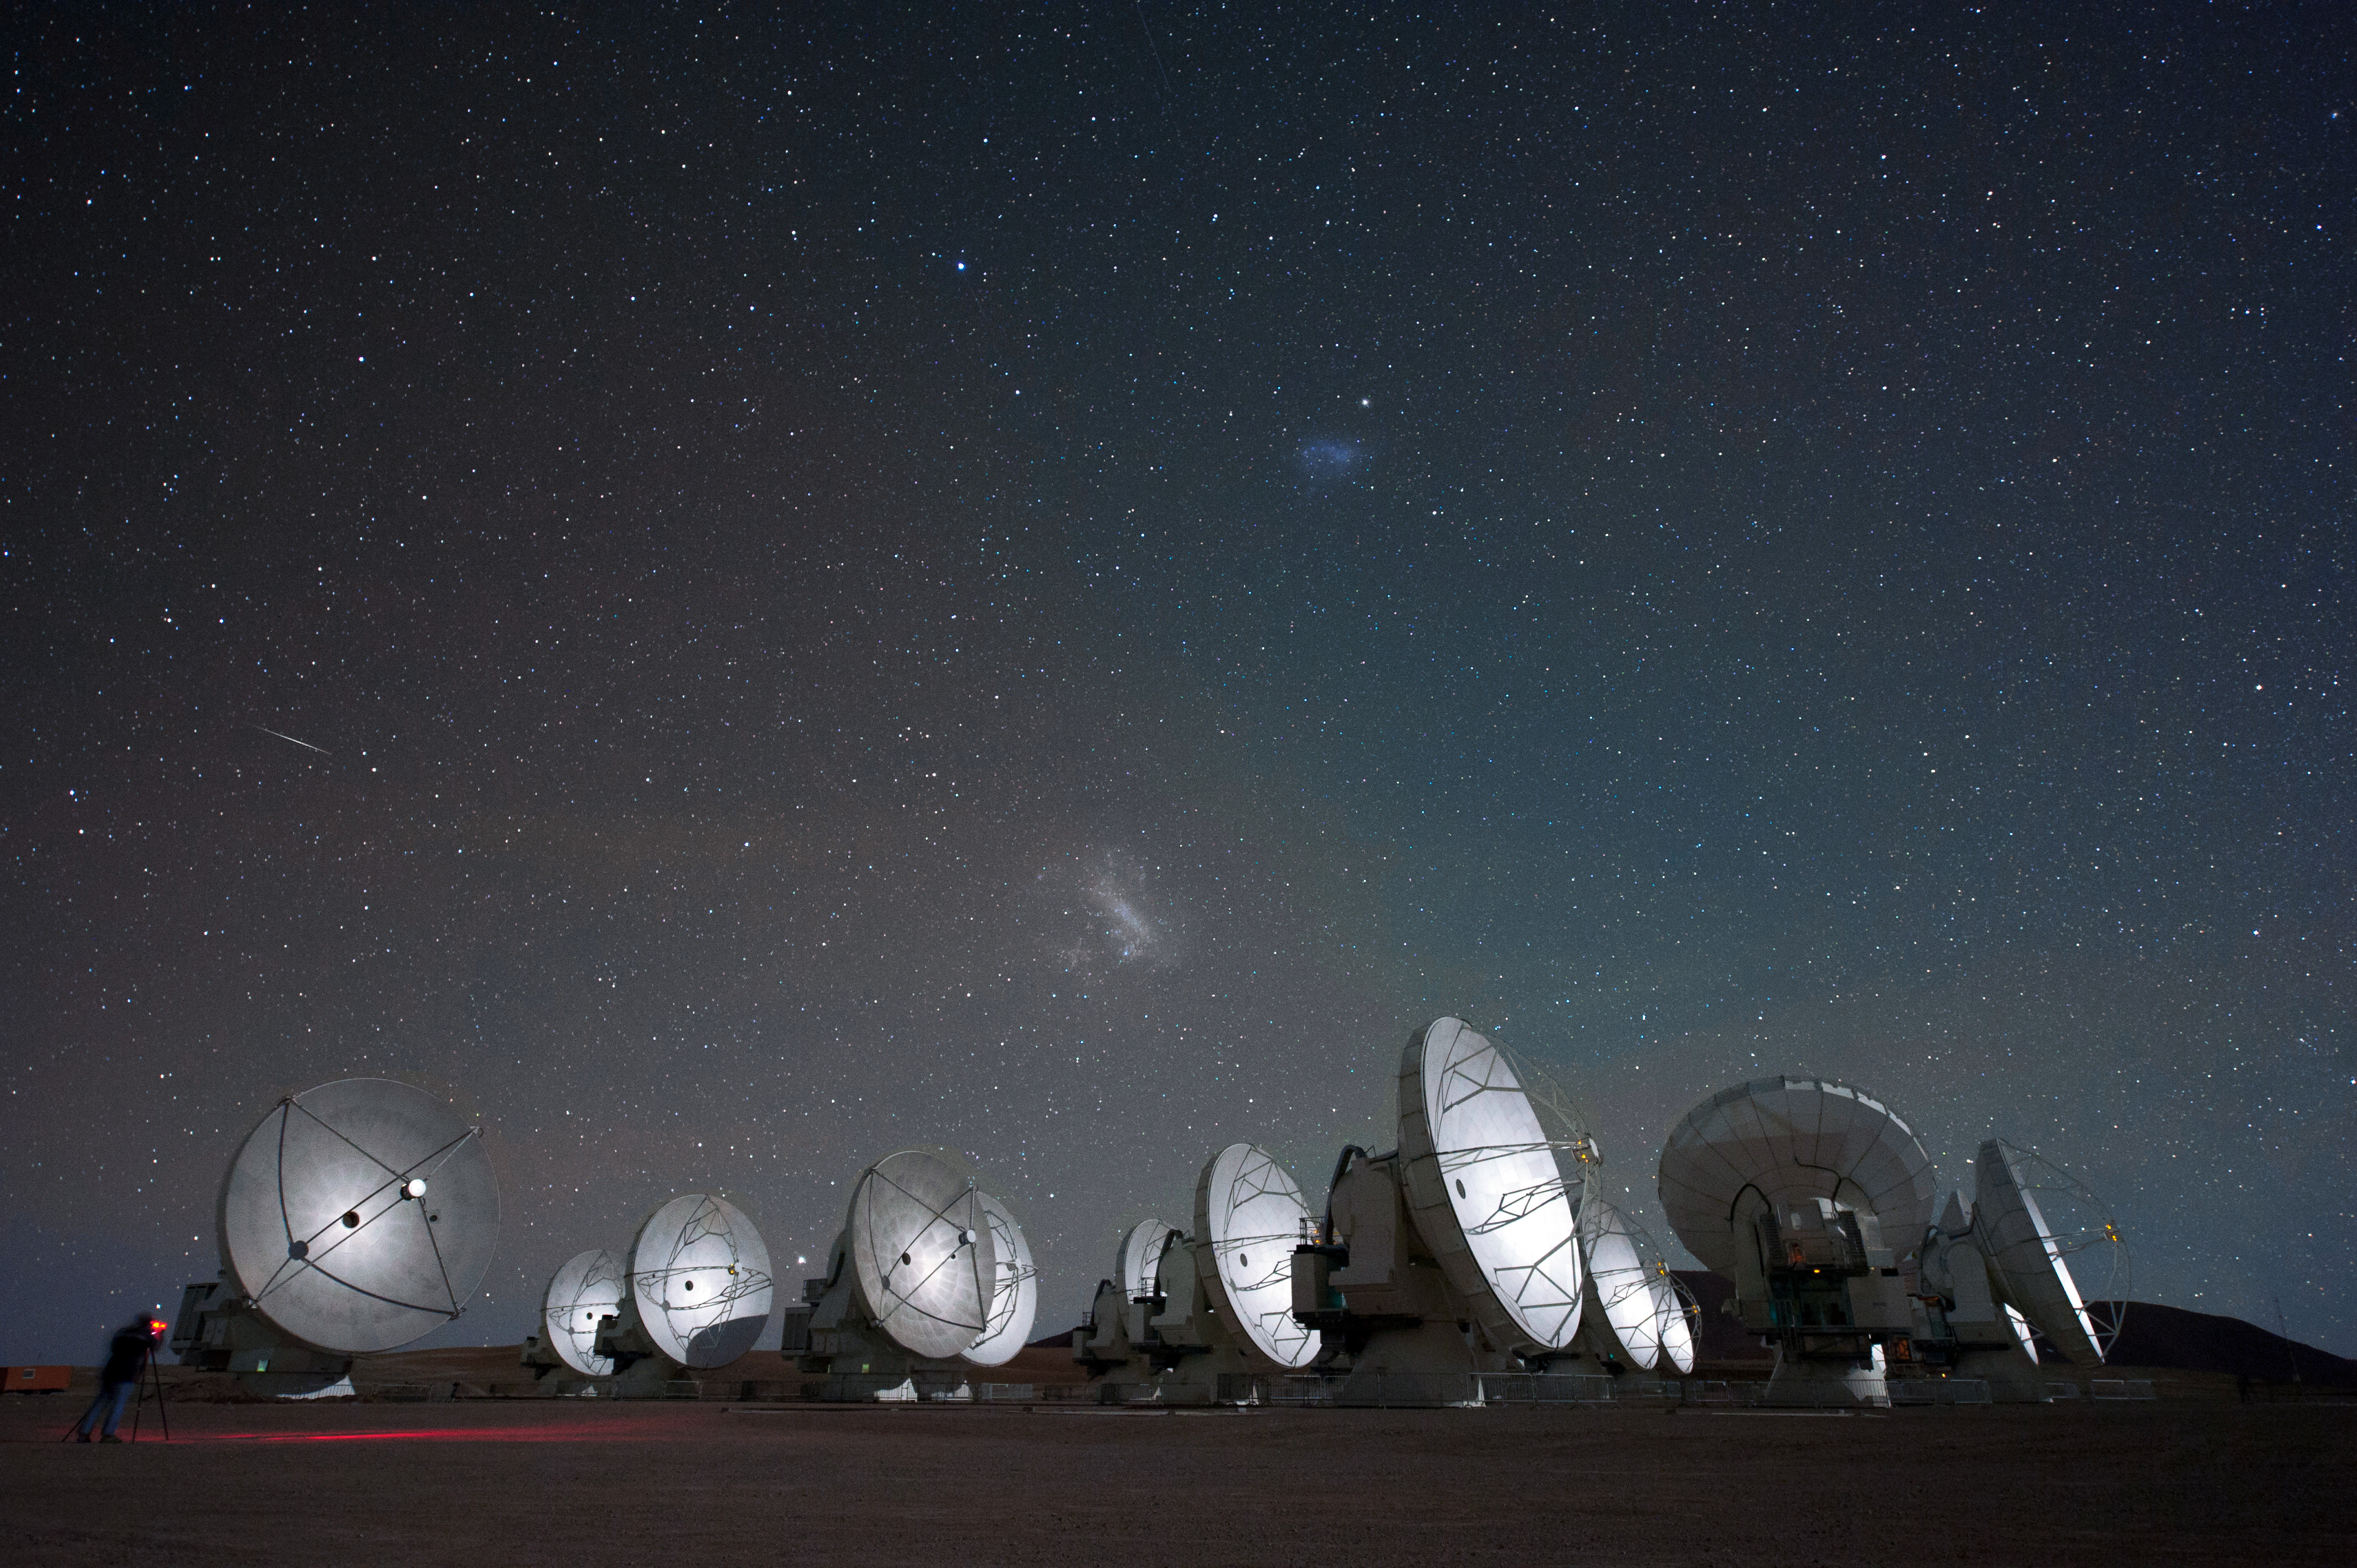

Magellanic clouds over ALMA antennas

Magellanic clouds over ALMA antennas.

Credit: C. Malin (ESO)